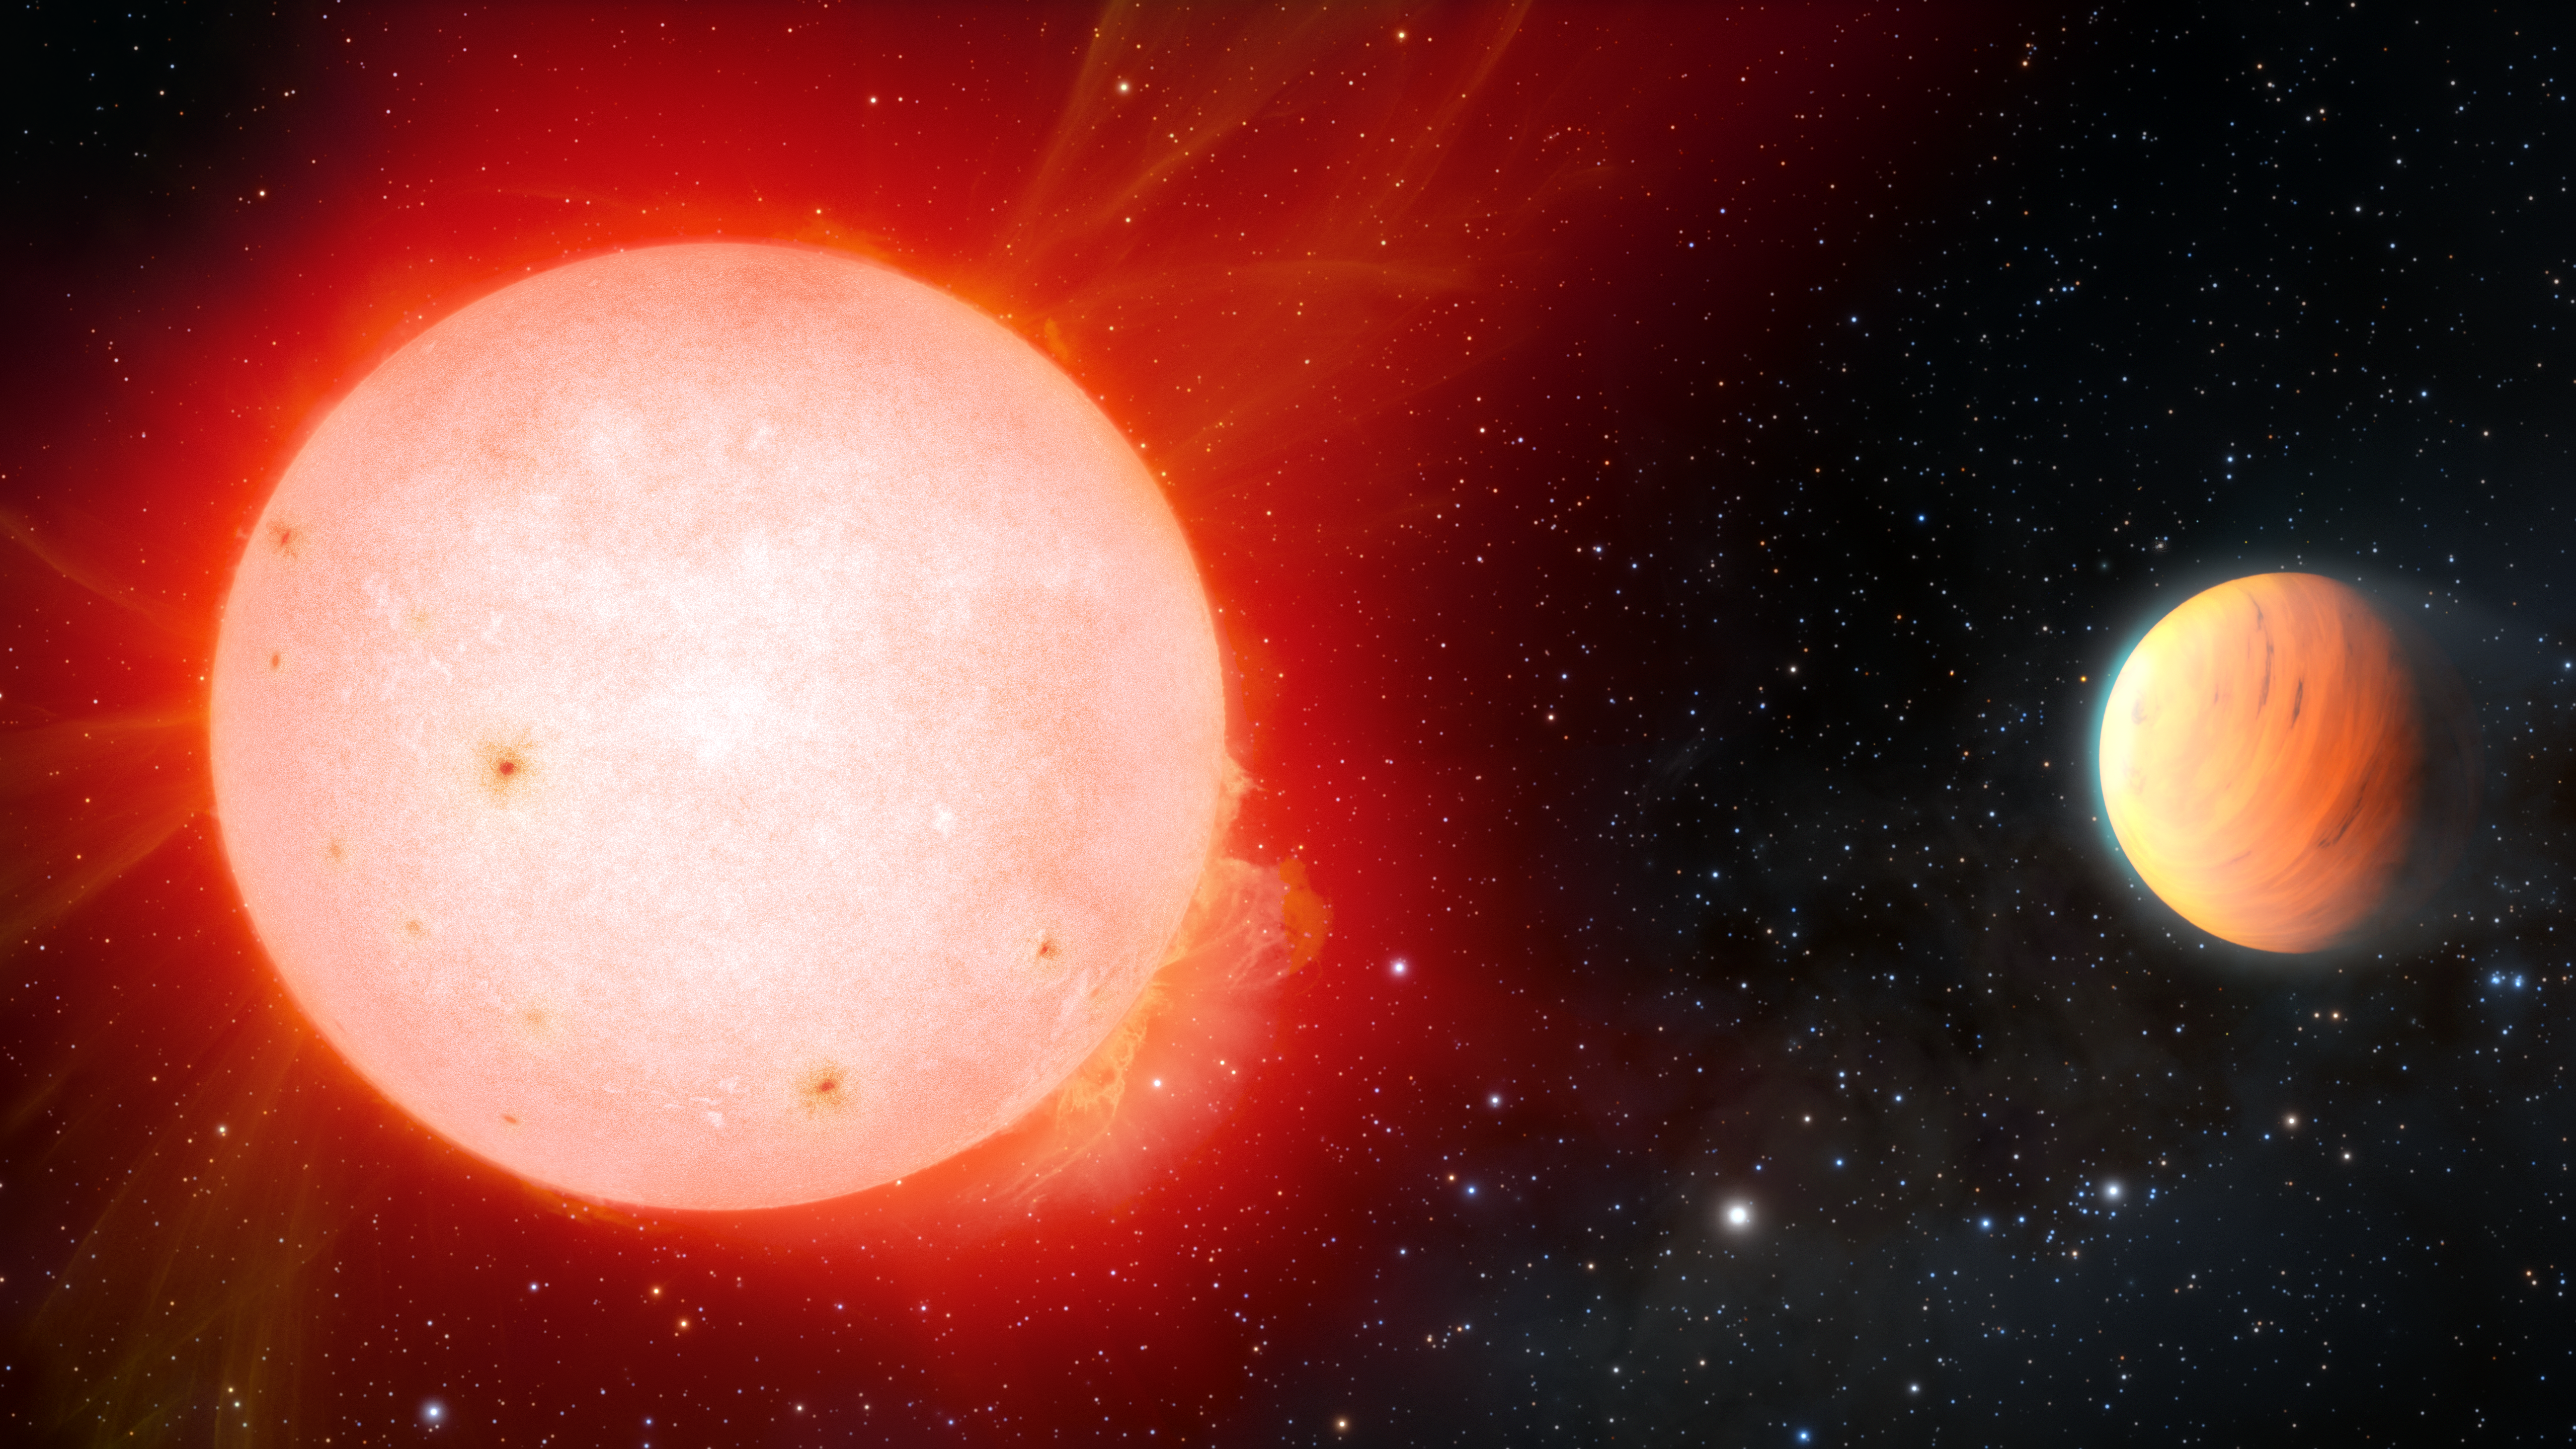

Artist impression of ultra fluffy gas giant planet orbiting a red dwarf star

A gas giant exoplanet [right] with the density of a marshmallow has been detected in orbit around a cool red dwarf star [left] by the NASA-funded NEID radial-velocity instrument on the 3.5-meter WIYN Telescope at Kitt Peak National Observatory, a Program of NSF NOIRLab. The planet, named TOI-3757 b, is the fluffiest gas giant planet ever discovered around this type of star.

Credit: NOIRLab/NSF/AURA/J. da Silva/Spaceengine/M. Zamani